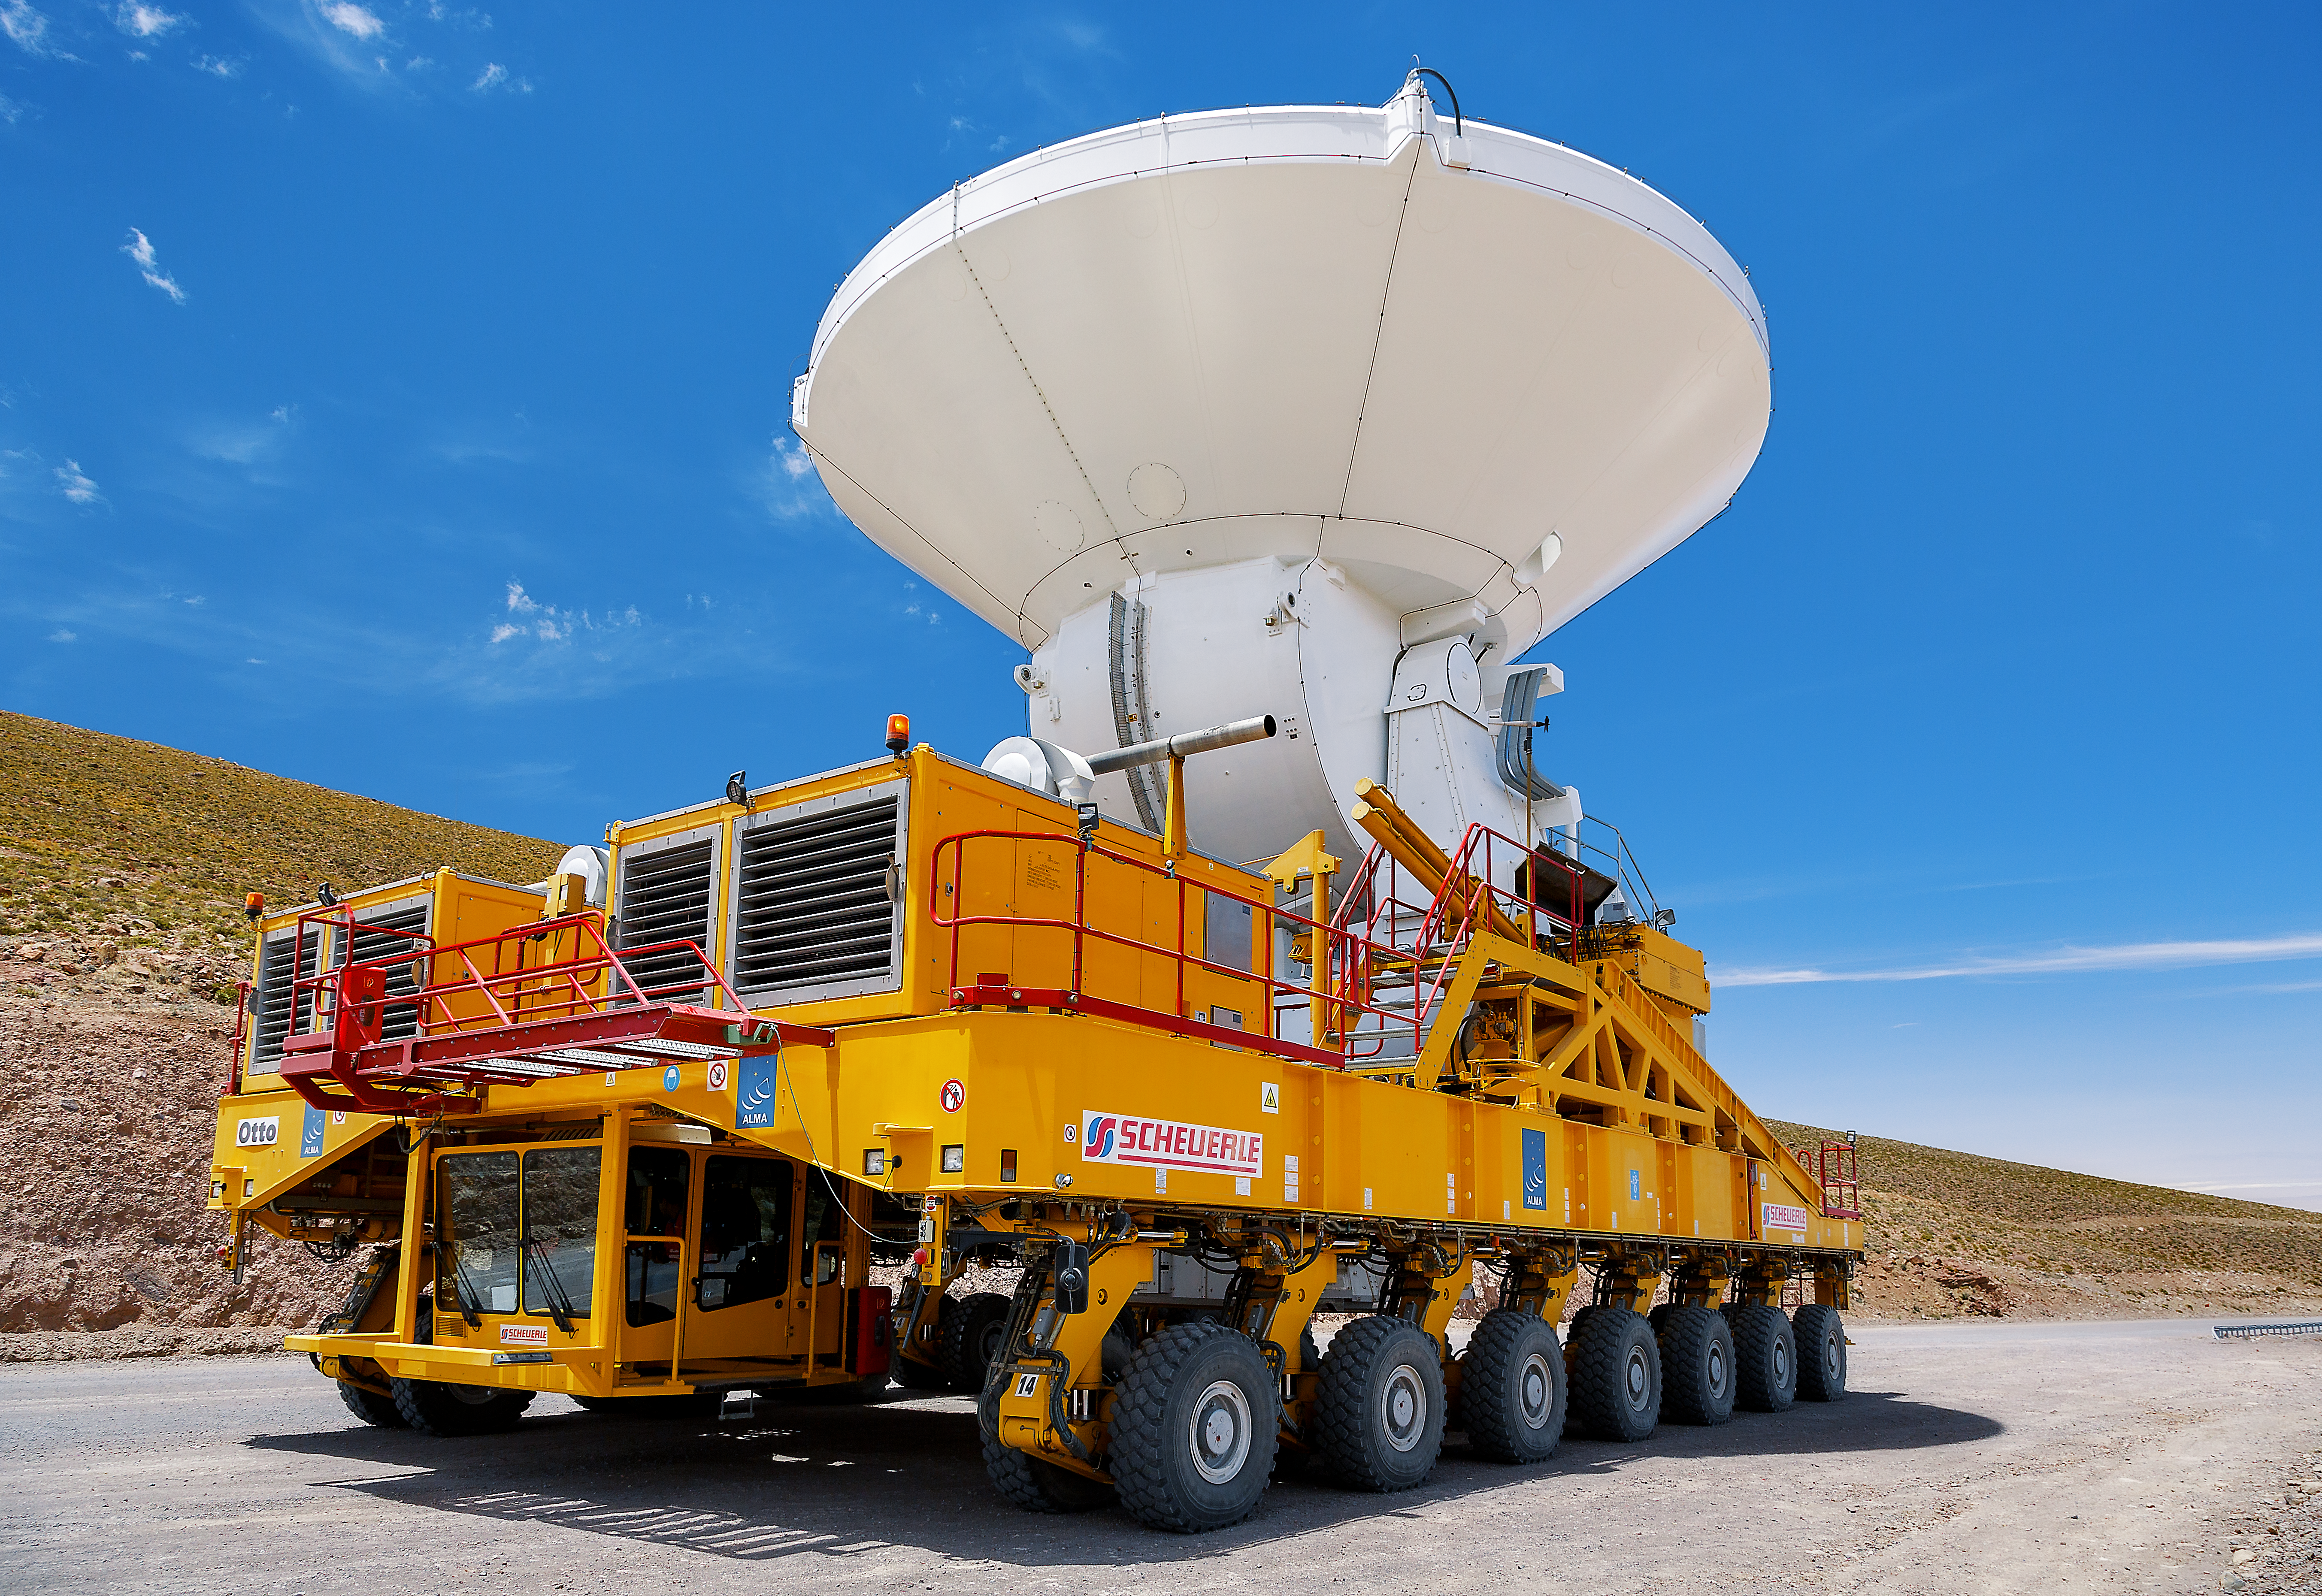

Heavy lifter at work

An ALMA transporters is moving one of the ALMA antennas. Each of these antennas has a dish with a diameter of 12 metres.

Credit: A. Duro/ESO